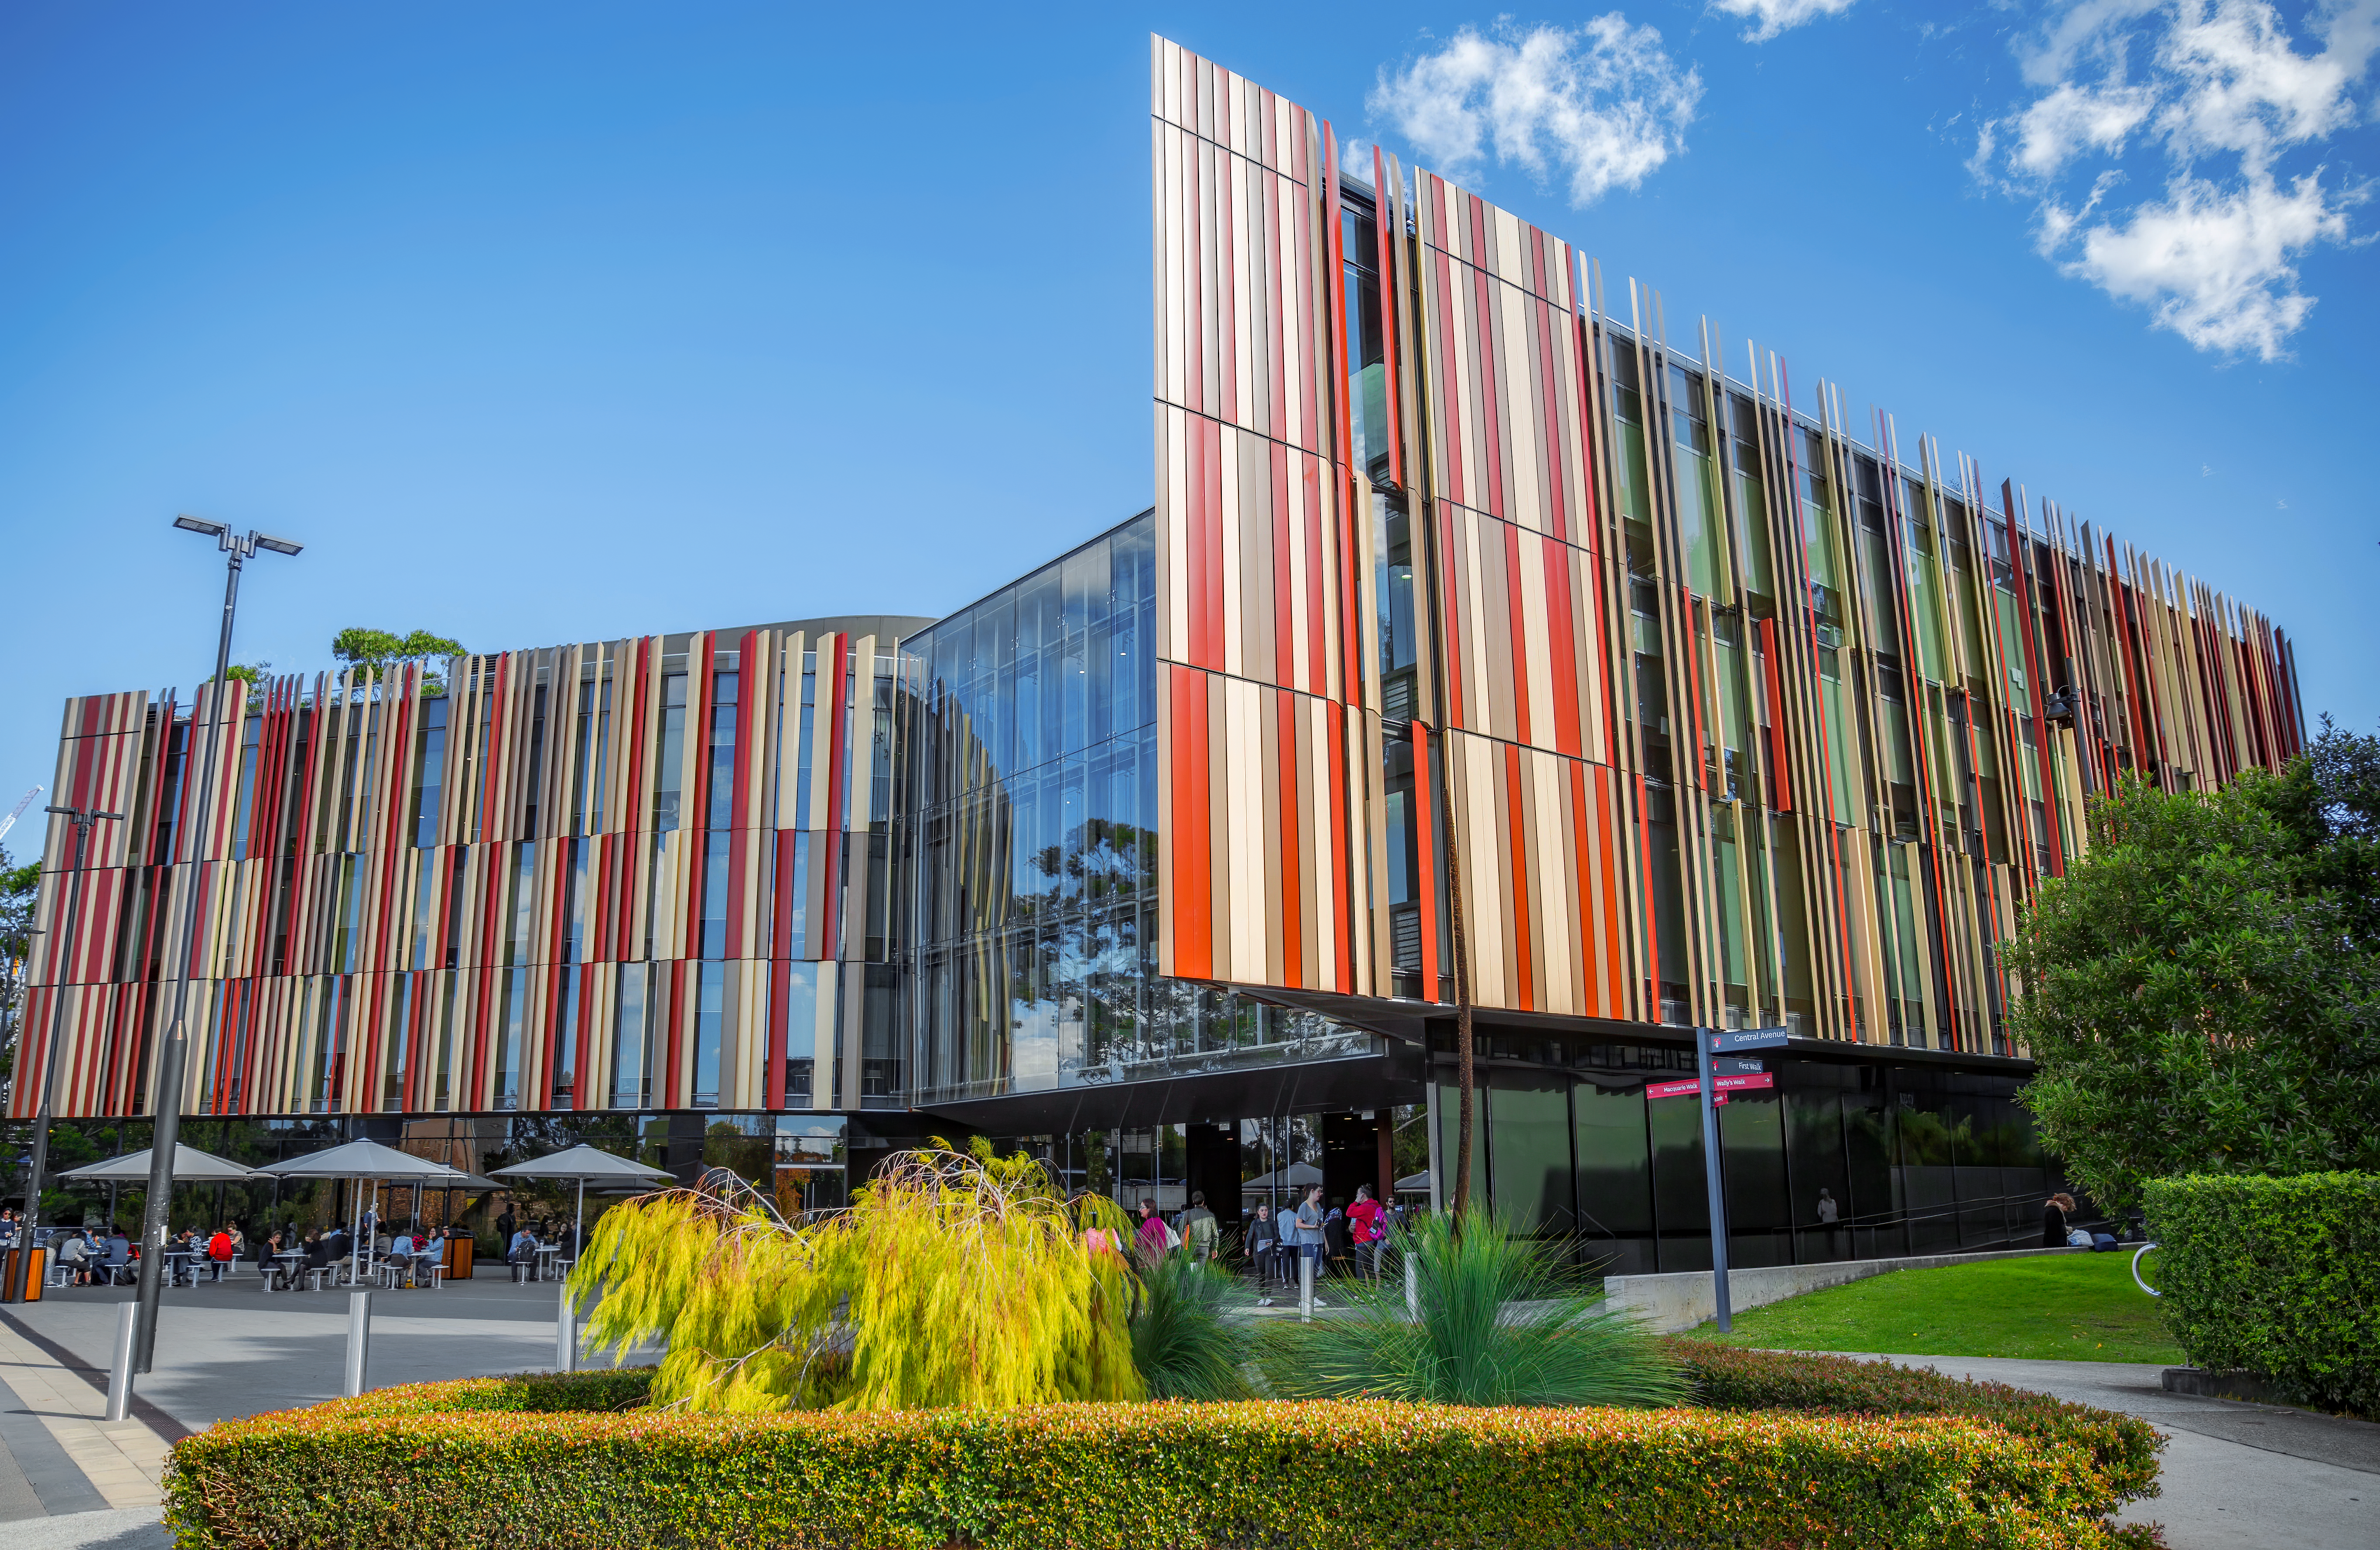

Macquarie University Library

Macquarie University in Sydney, Australia is the venue for the world’s largest conference on astronomy communication: Communicating Astronomy with the Public 2022 (CAP2022).

Credit: Macquarie University